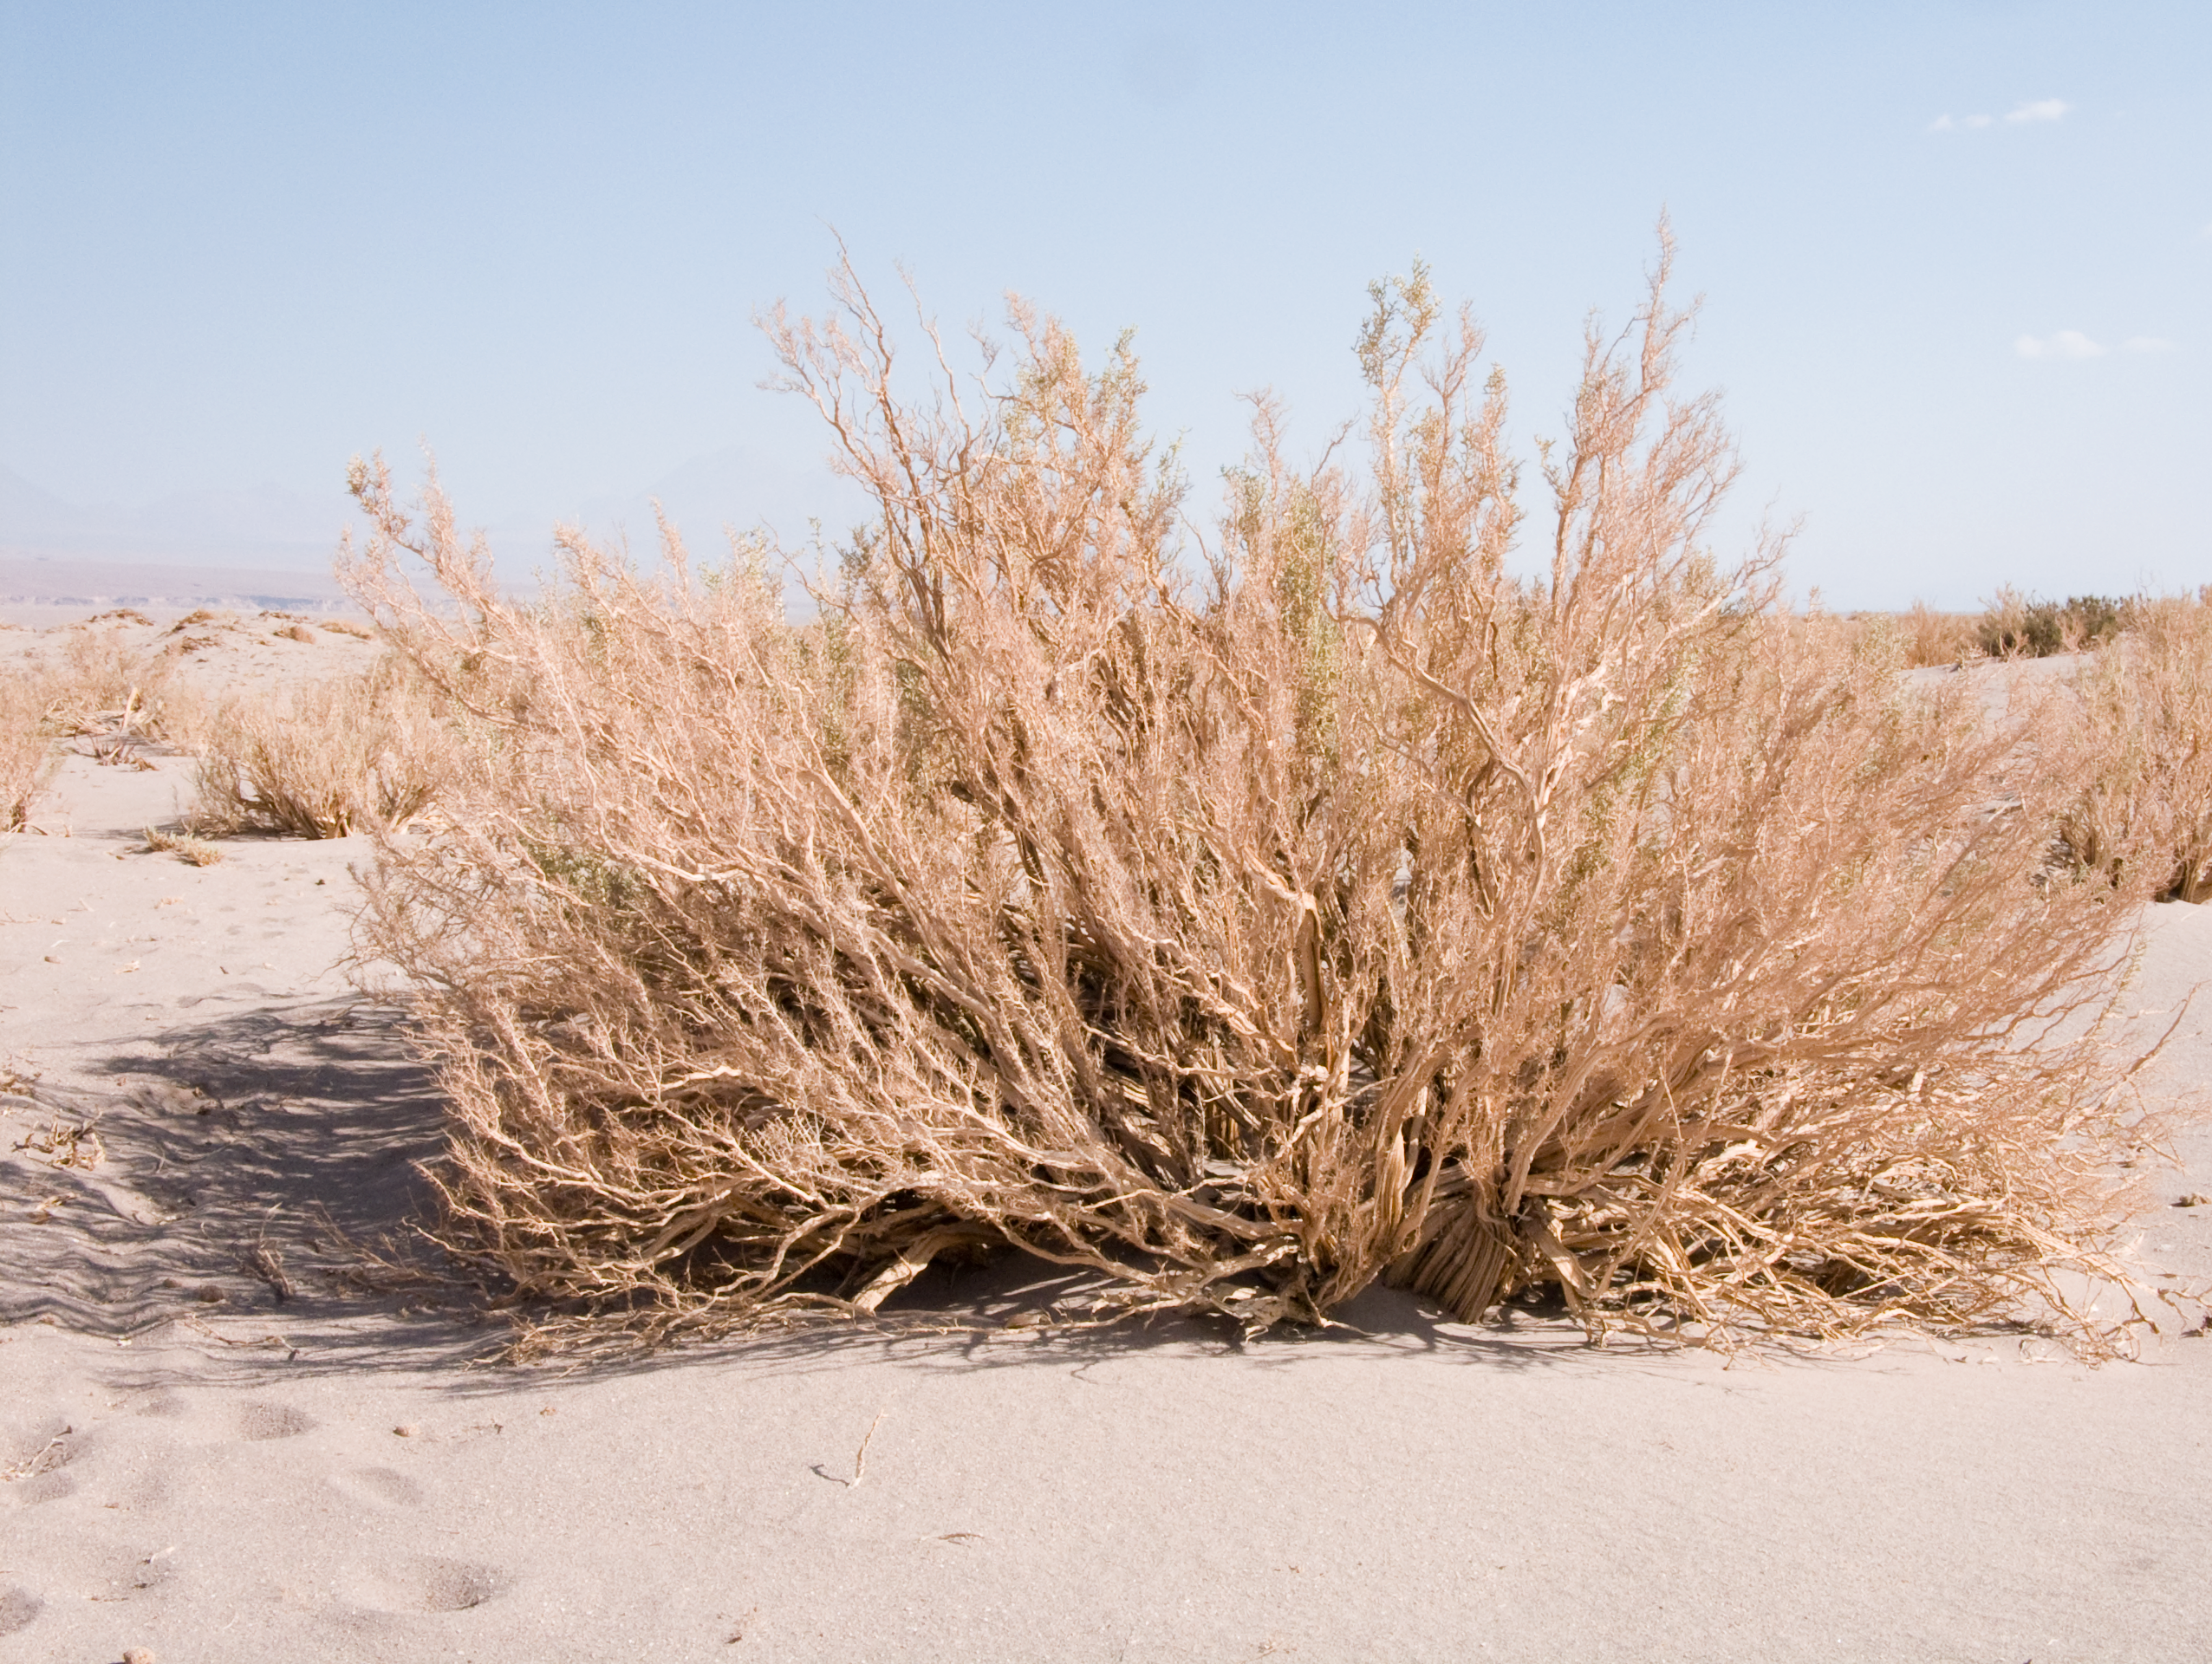

Atacama plants

A hint of life in the Chilean desert. This shrub is typical of the natural environment around the ALMA site. This picture was obtained in August 2004.

Credit: ESO